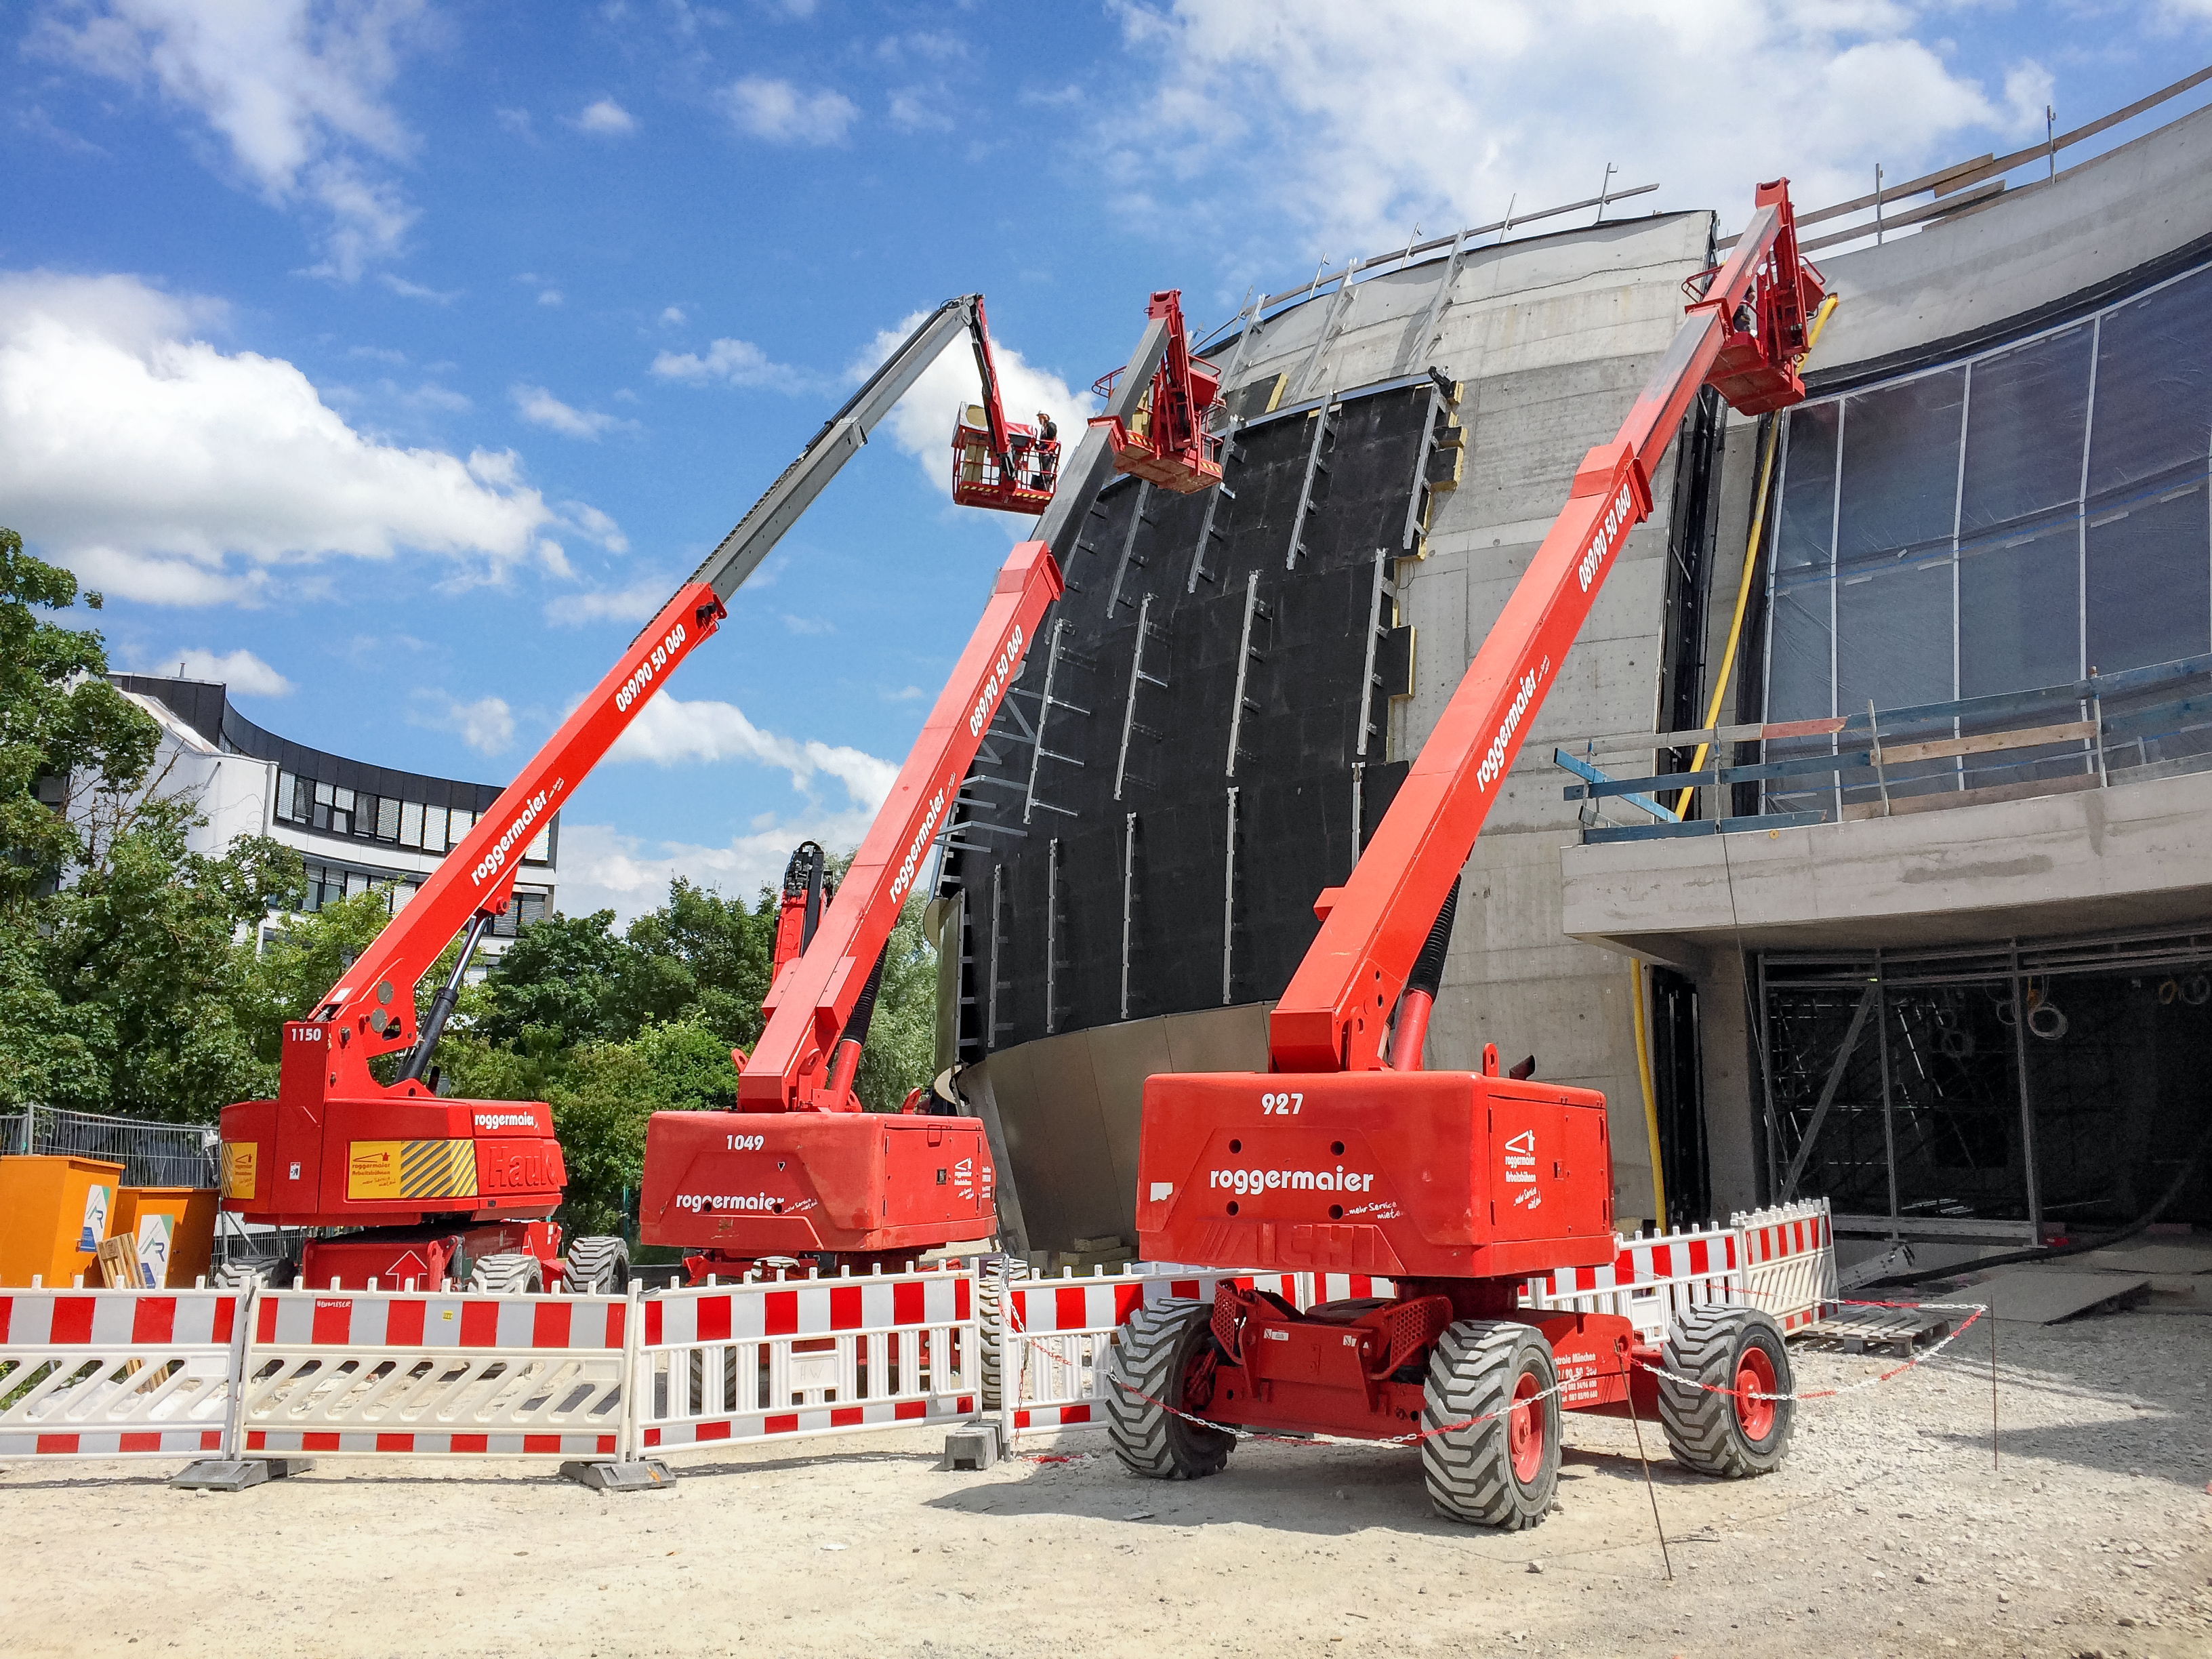

Creating a double-star system

Construction of the ESO Supernova Planetarium & Visitor Centre, forming the shape of a double-star system.

Credit: Architekten Bernhardt + Partner (www.bp-da.de)